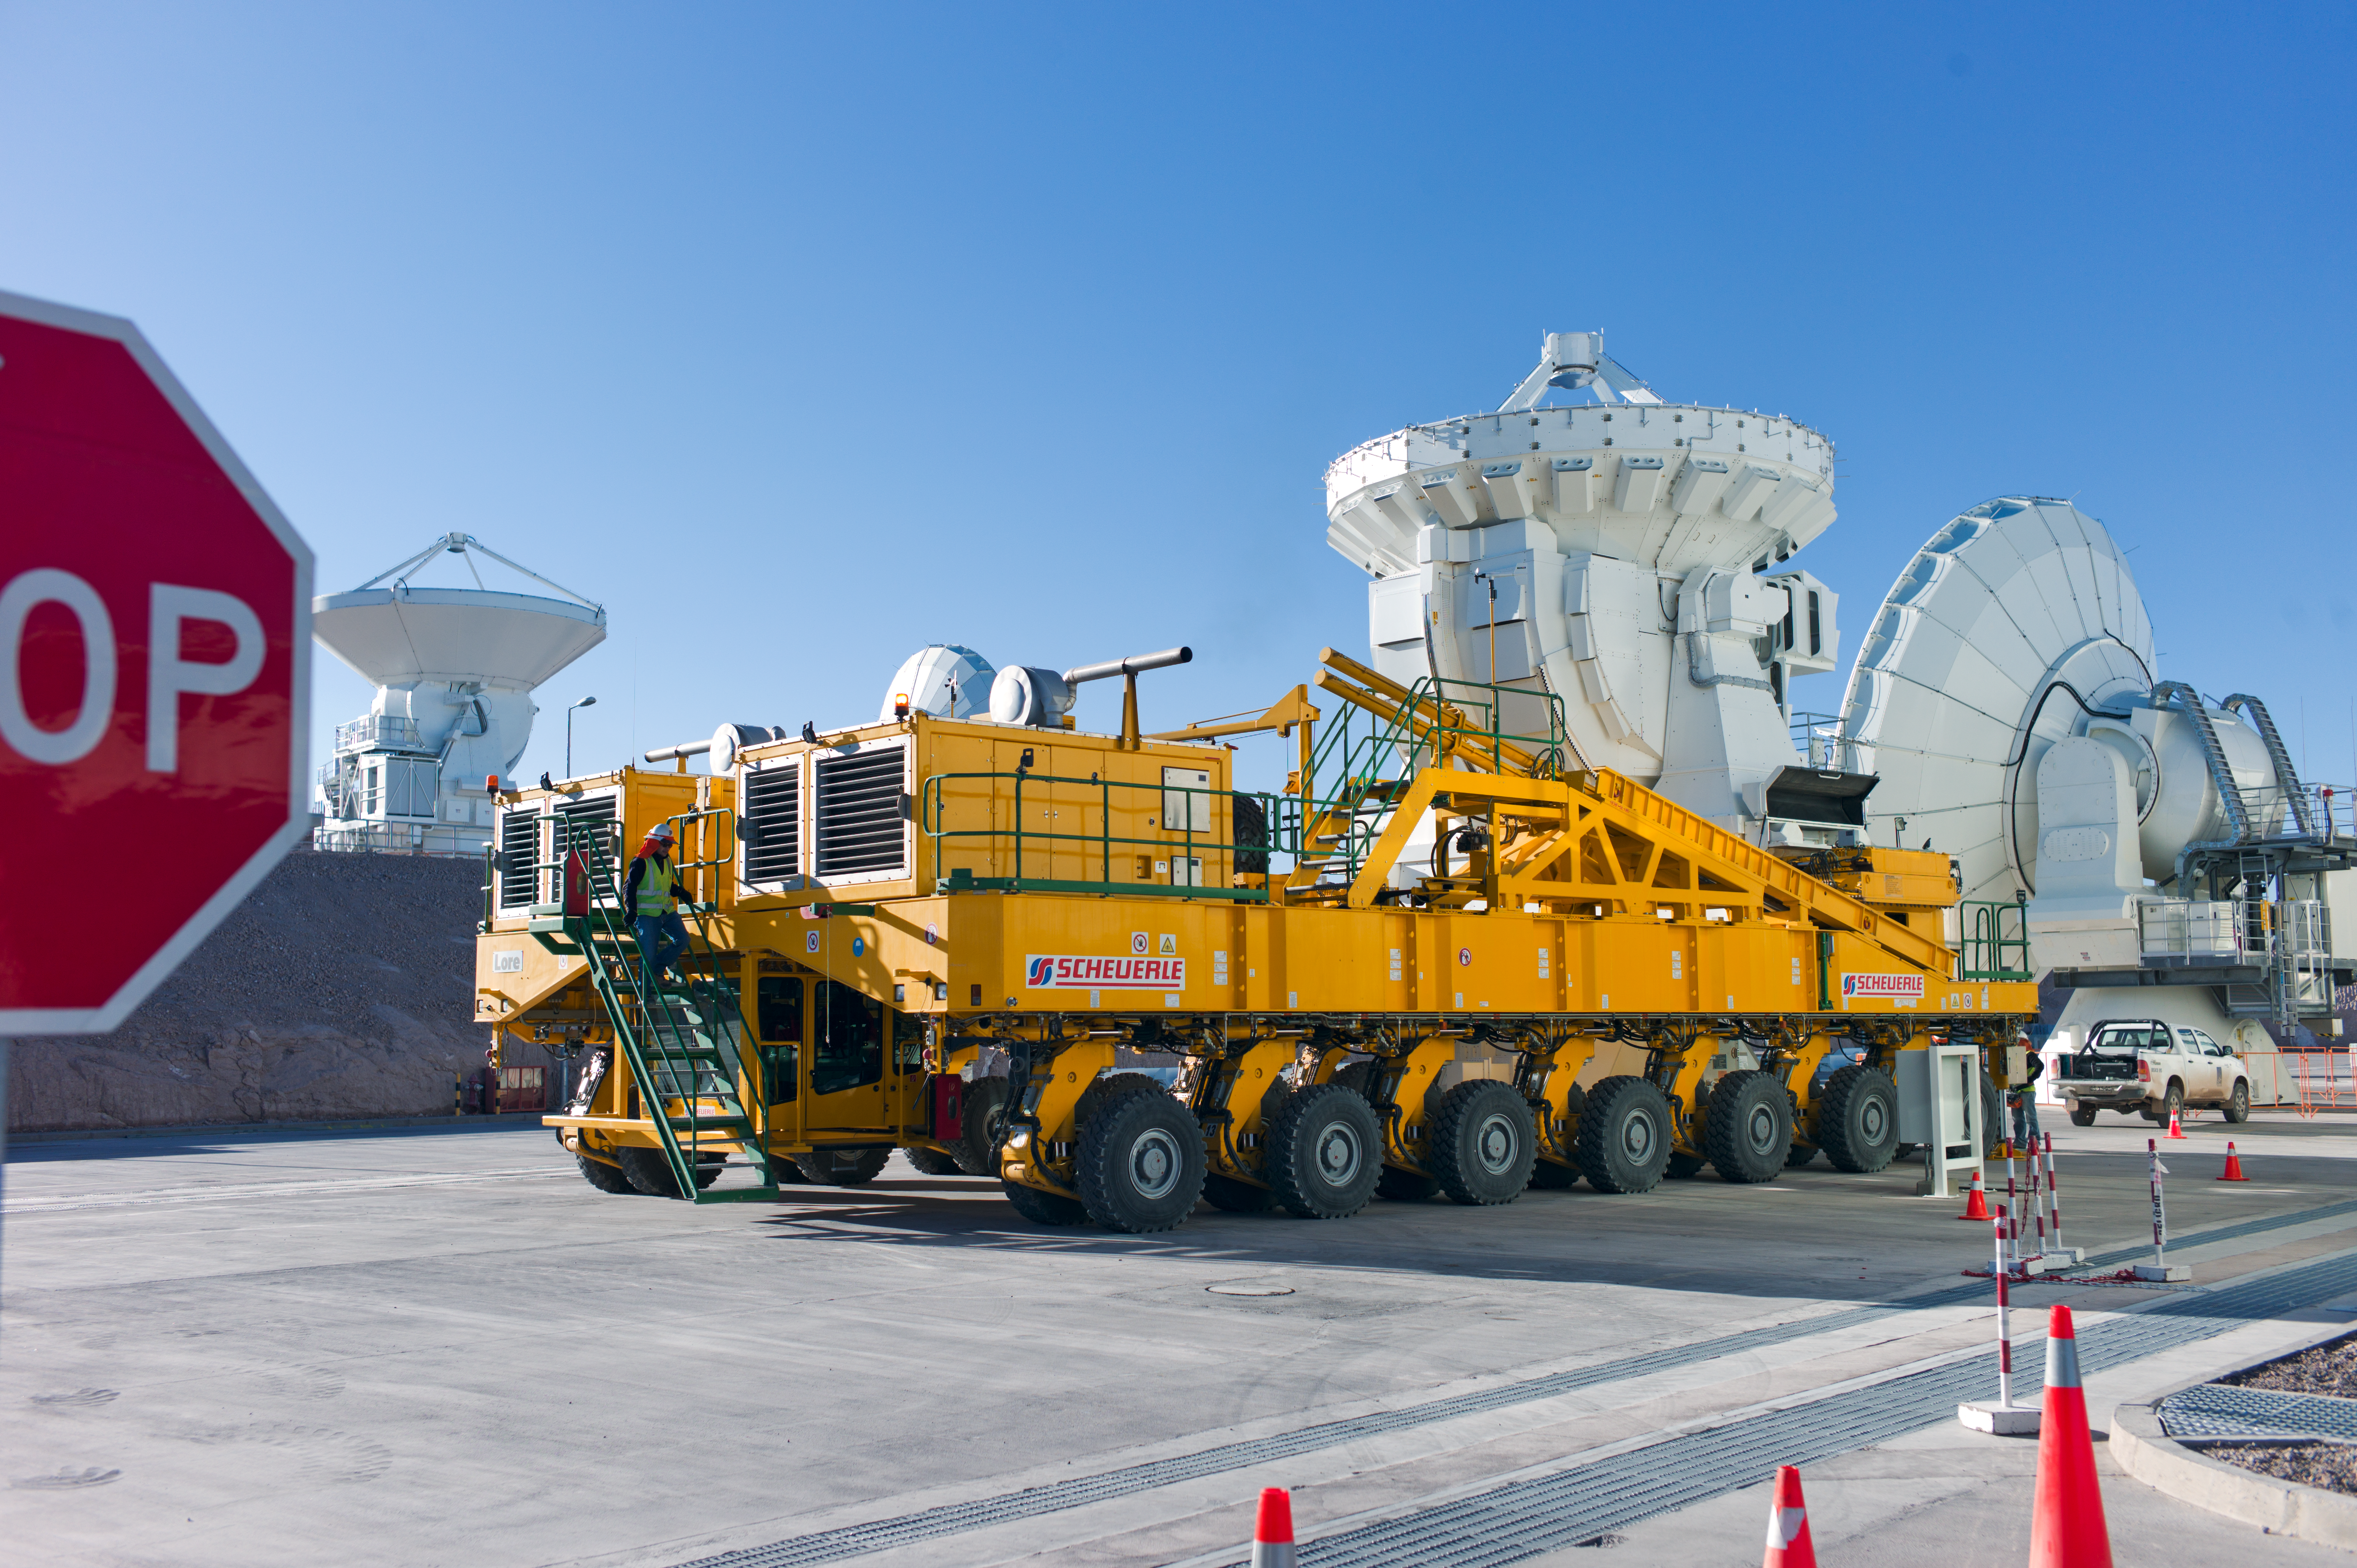

The ALMA transporter ready to go

An ALMA transporter ready to move one of the ALMA antennas. This photo was taken at the Operations Support Facility, at an altitude of 2900 metres in the Chilean Andes. Antennas are assembled here before being moved to the Array Operations Site at 5000 metres altitude.

Credit: ESO